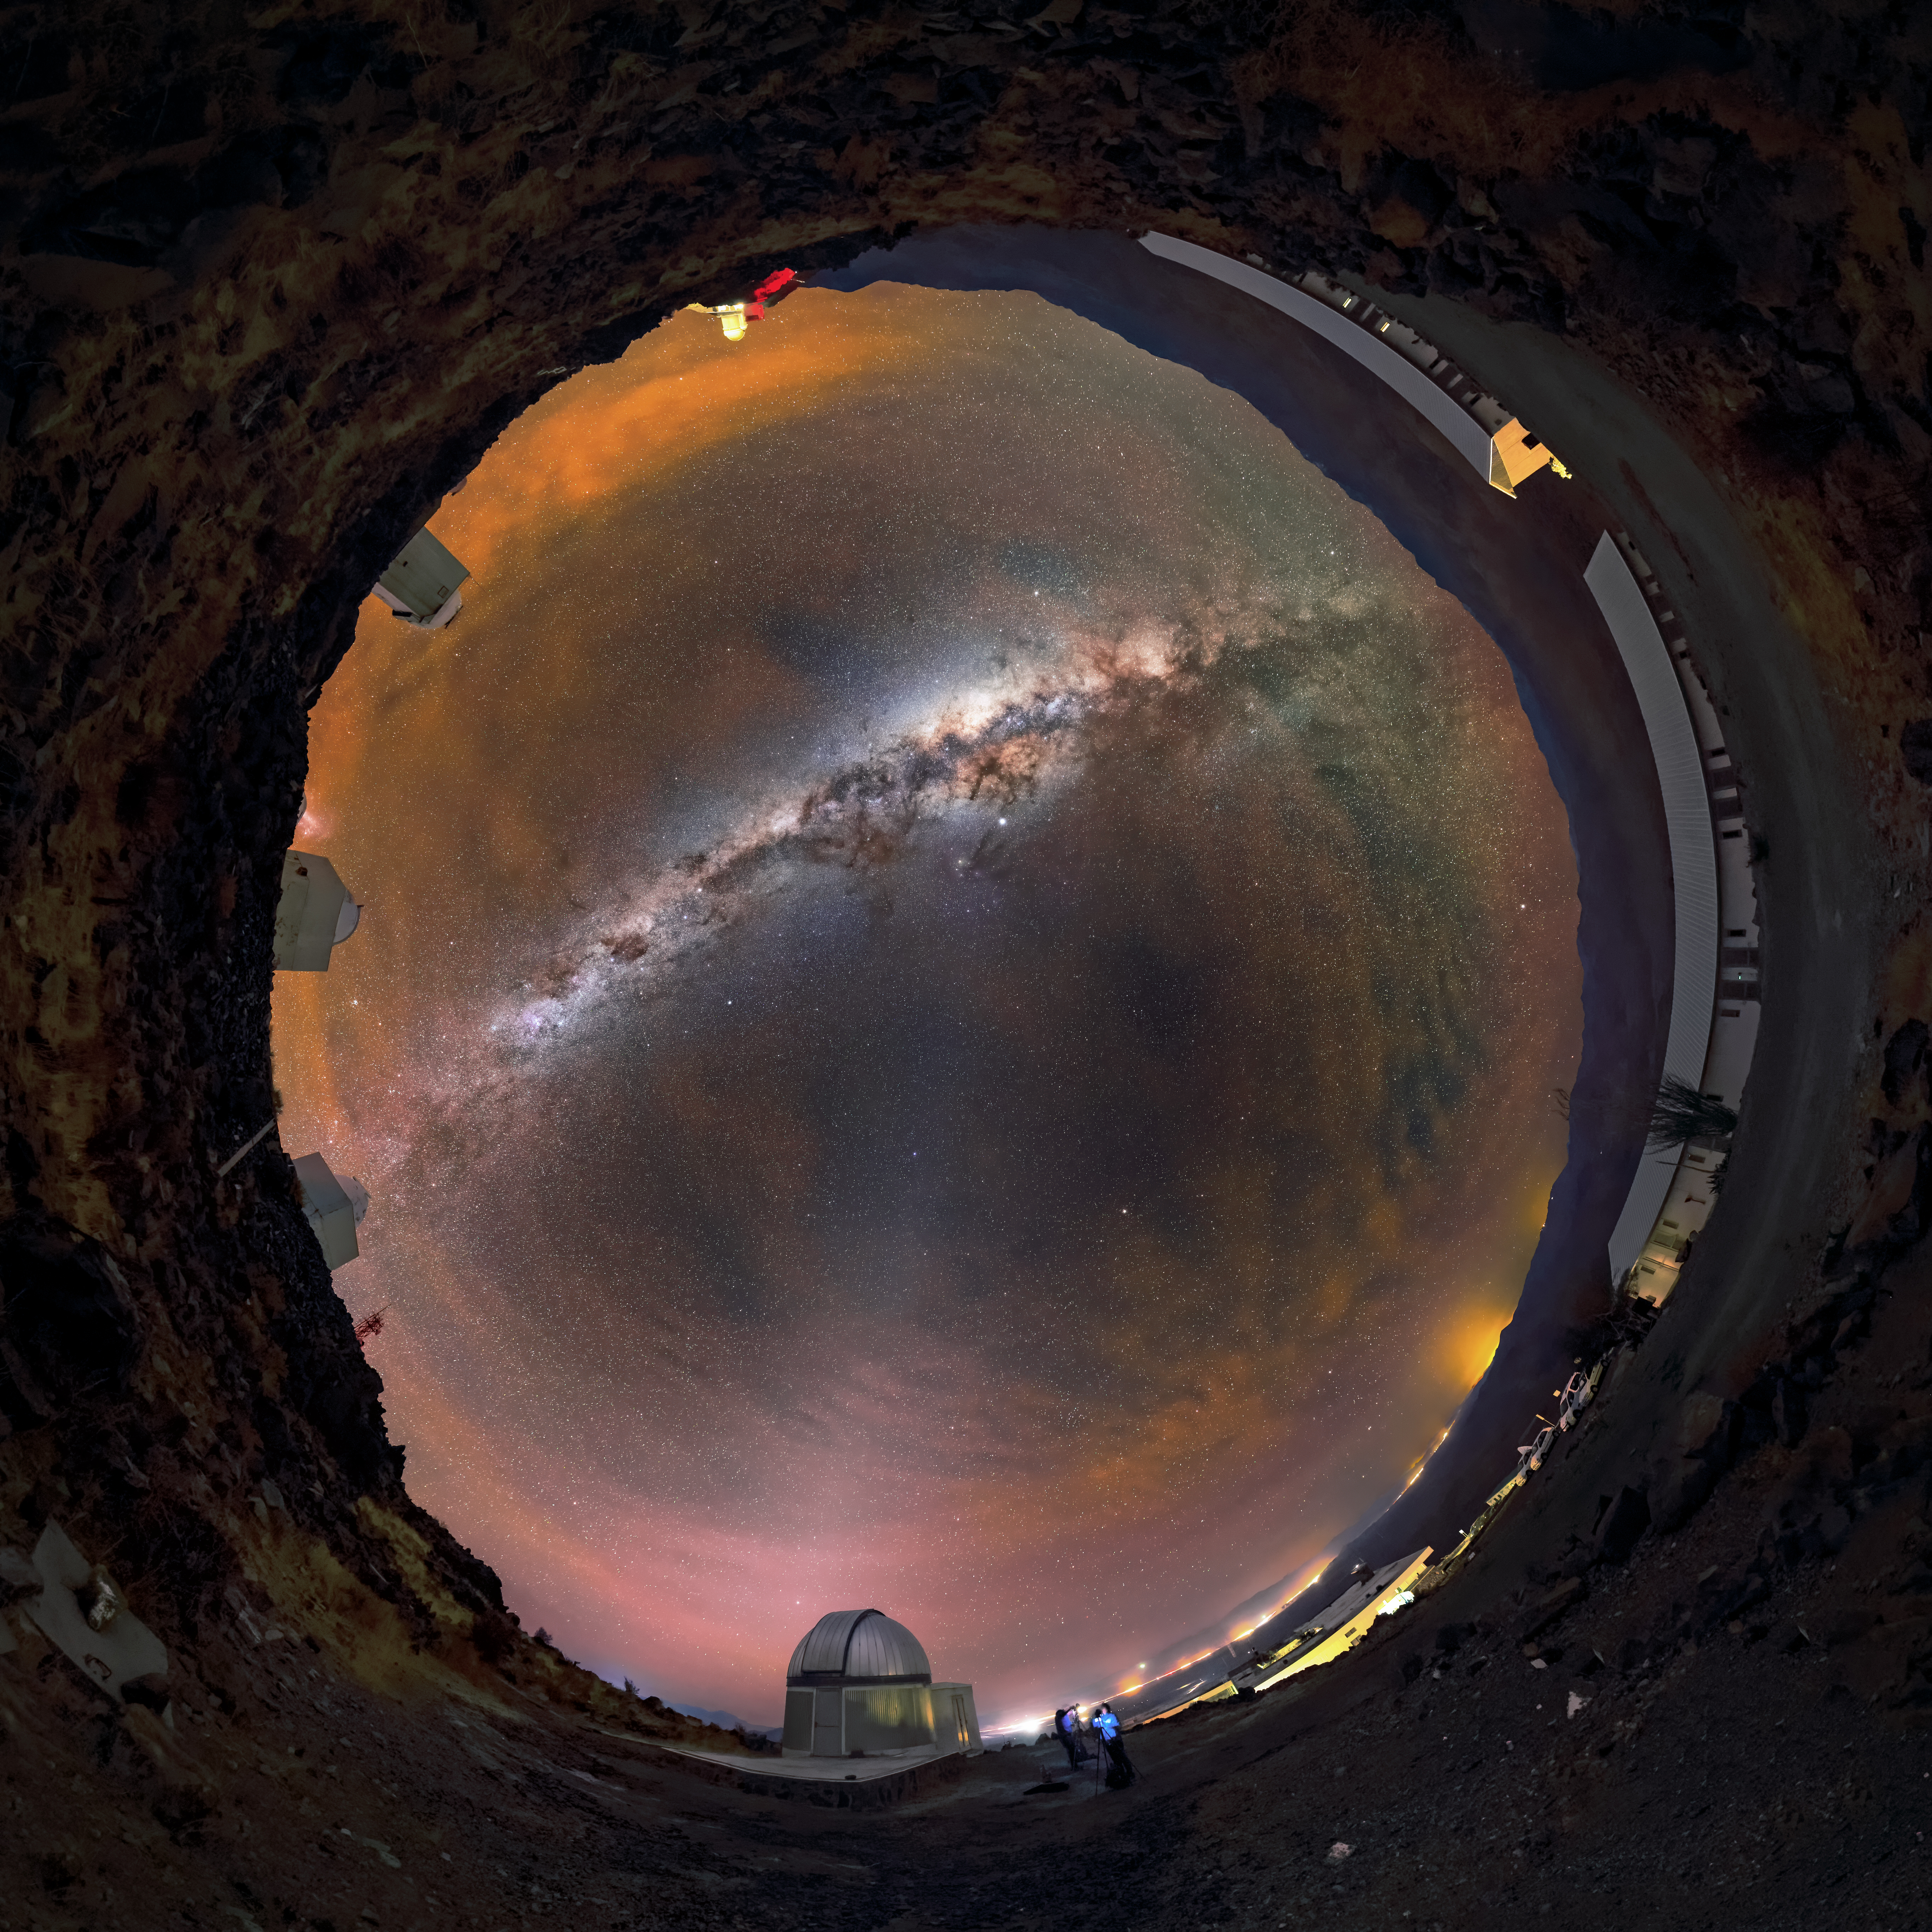

The glowing sky above La Silla

The night sky glows orange above ESO’s La Silla Observatory in this stunning 360 degree panorama. The observatory is situated in the Chilean Atacama Desert to make the most of its exceptionally dark and clear skies, shown by the detailed view of the Milky Way stretched across the sky. The glow on the horizon is not caused by light pollution but occurs naturally. Energetic particles from the Sun strike the Earth’s atmosphere, causing the air to emit in visible light. Airglow on this night was especially intense, with the strong emissions of orange and red light rippling across the sky visible with the naked eye, even after the Sun had set. In the foreground of the fulldome image sits the dome of the TRAPPIST-South telescope, which discovered the famous TRAPPIST-1 system of seven Earth-sized planets.

Credit: Guillaume Doyen/ESO